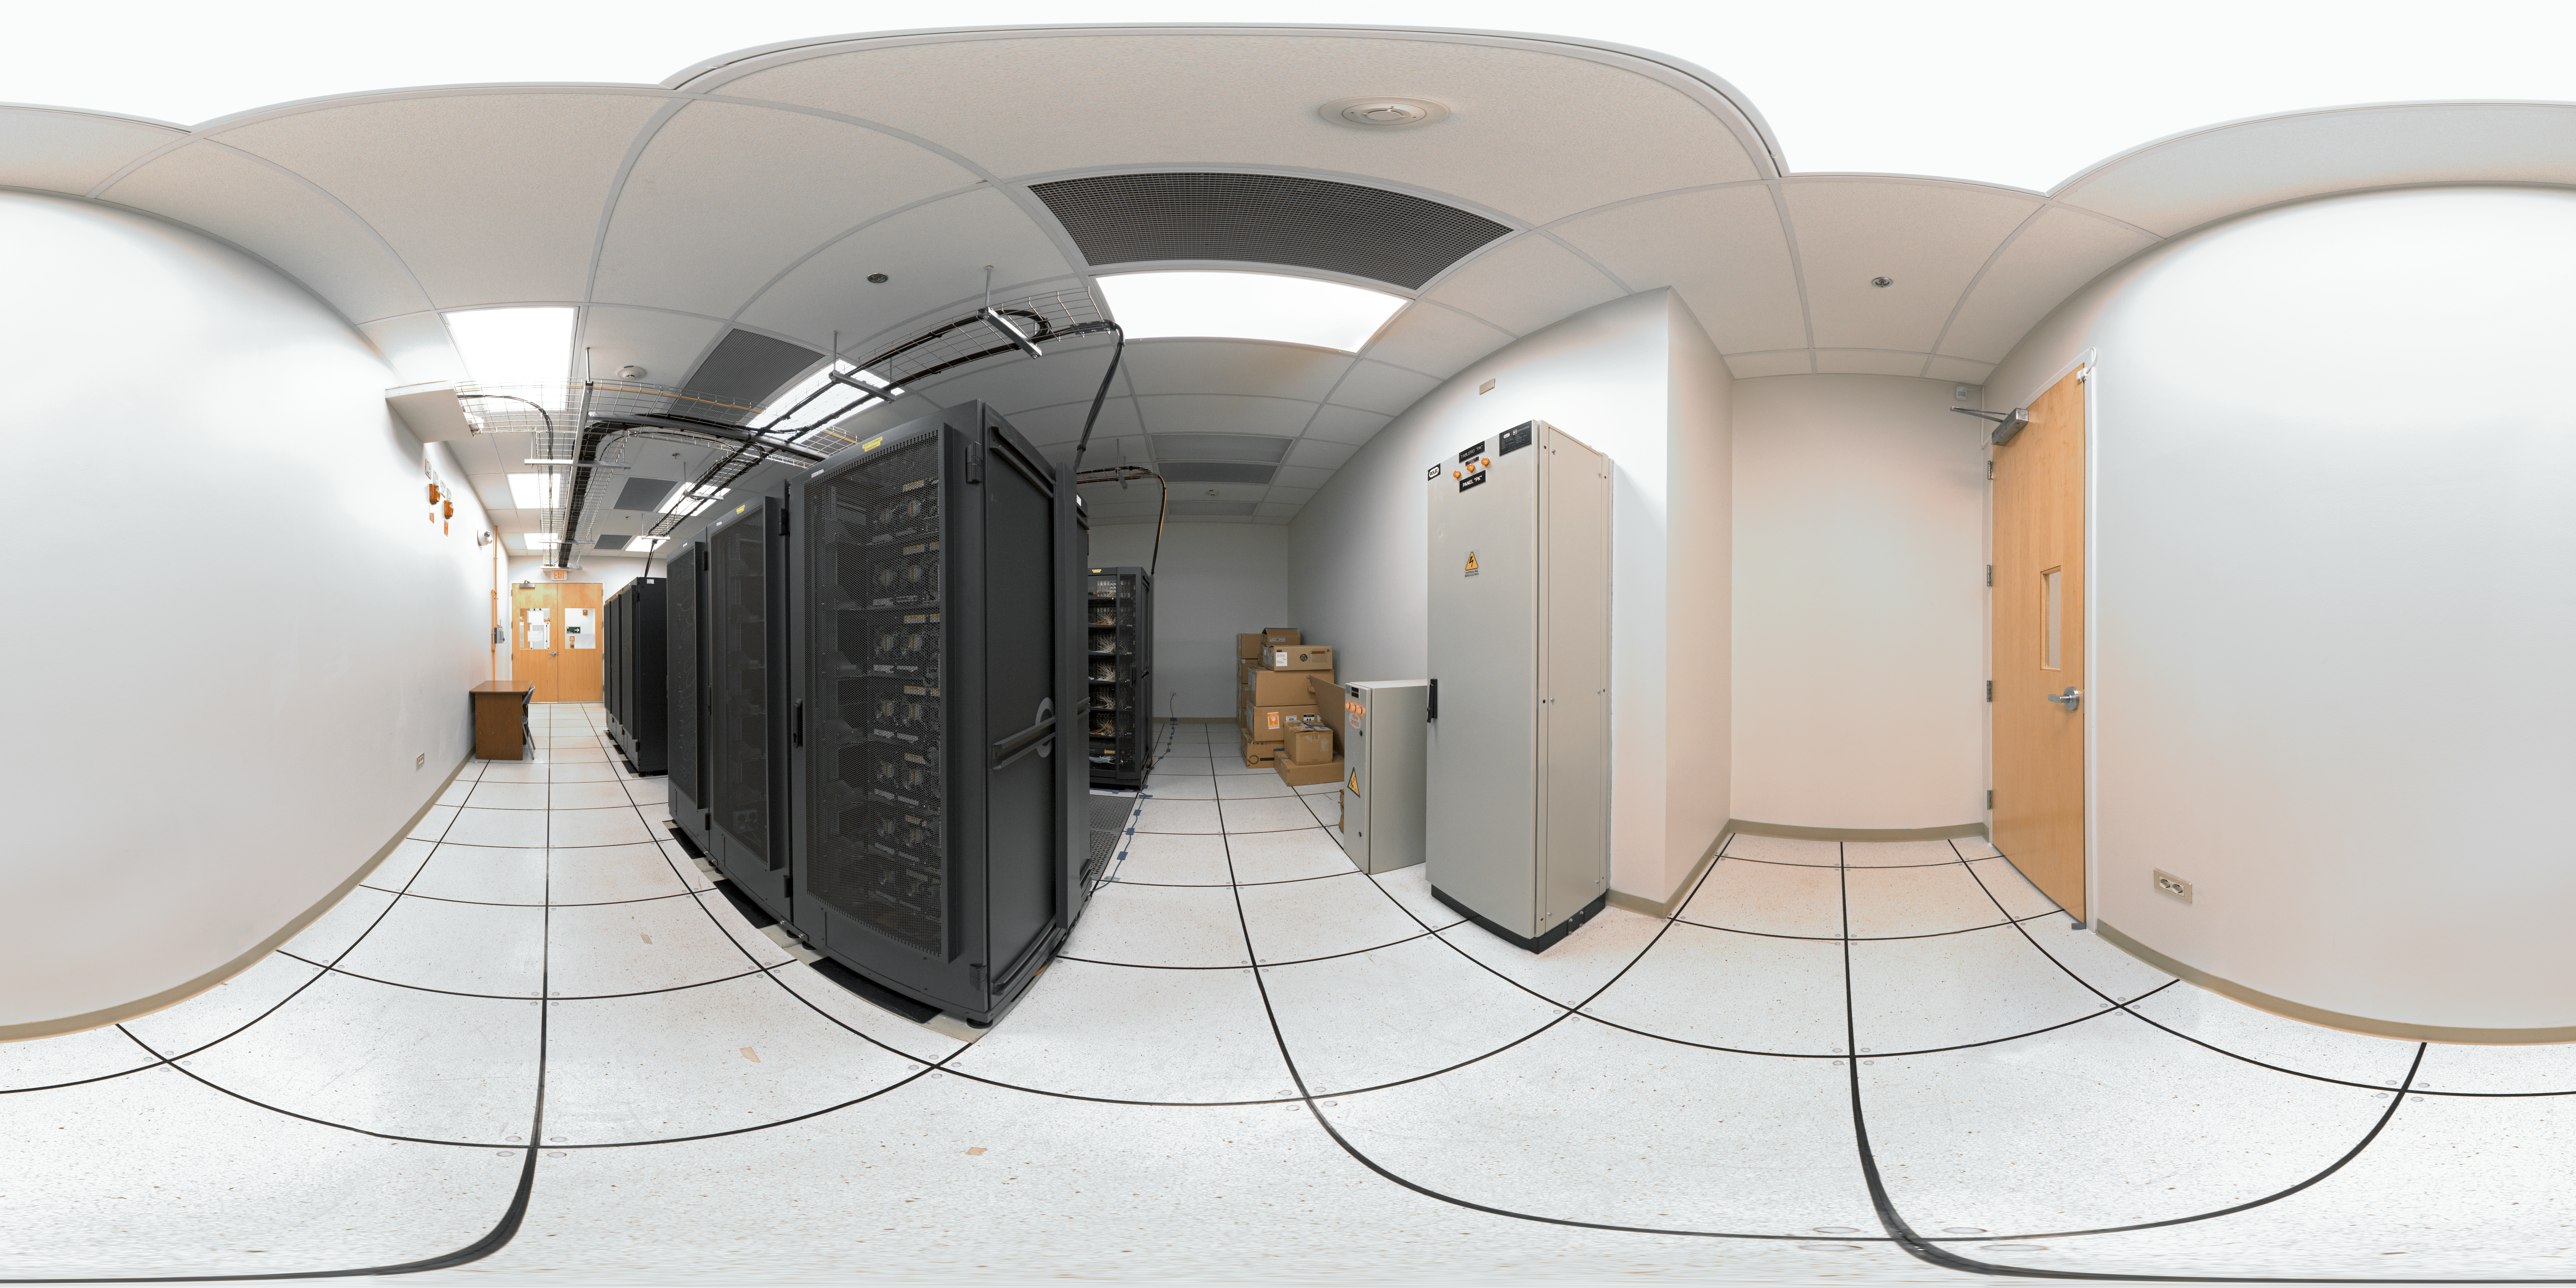

ALMA correlator

360 degree panorama of the room housing the ALMA correlator, one of the most powerful supercomputers in the world, installed at the remote ALMA high altitude site in the Andes of northern Chile.

Credit: ESO